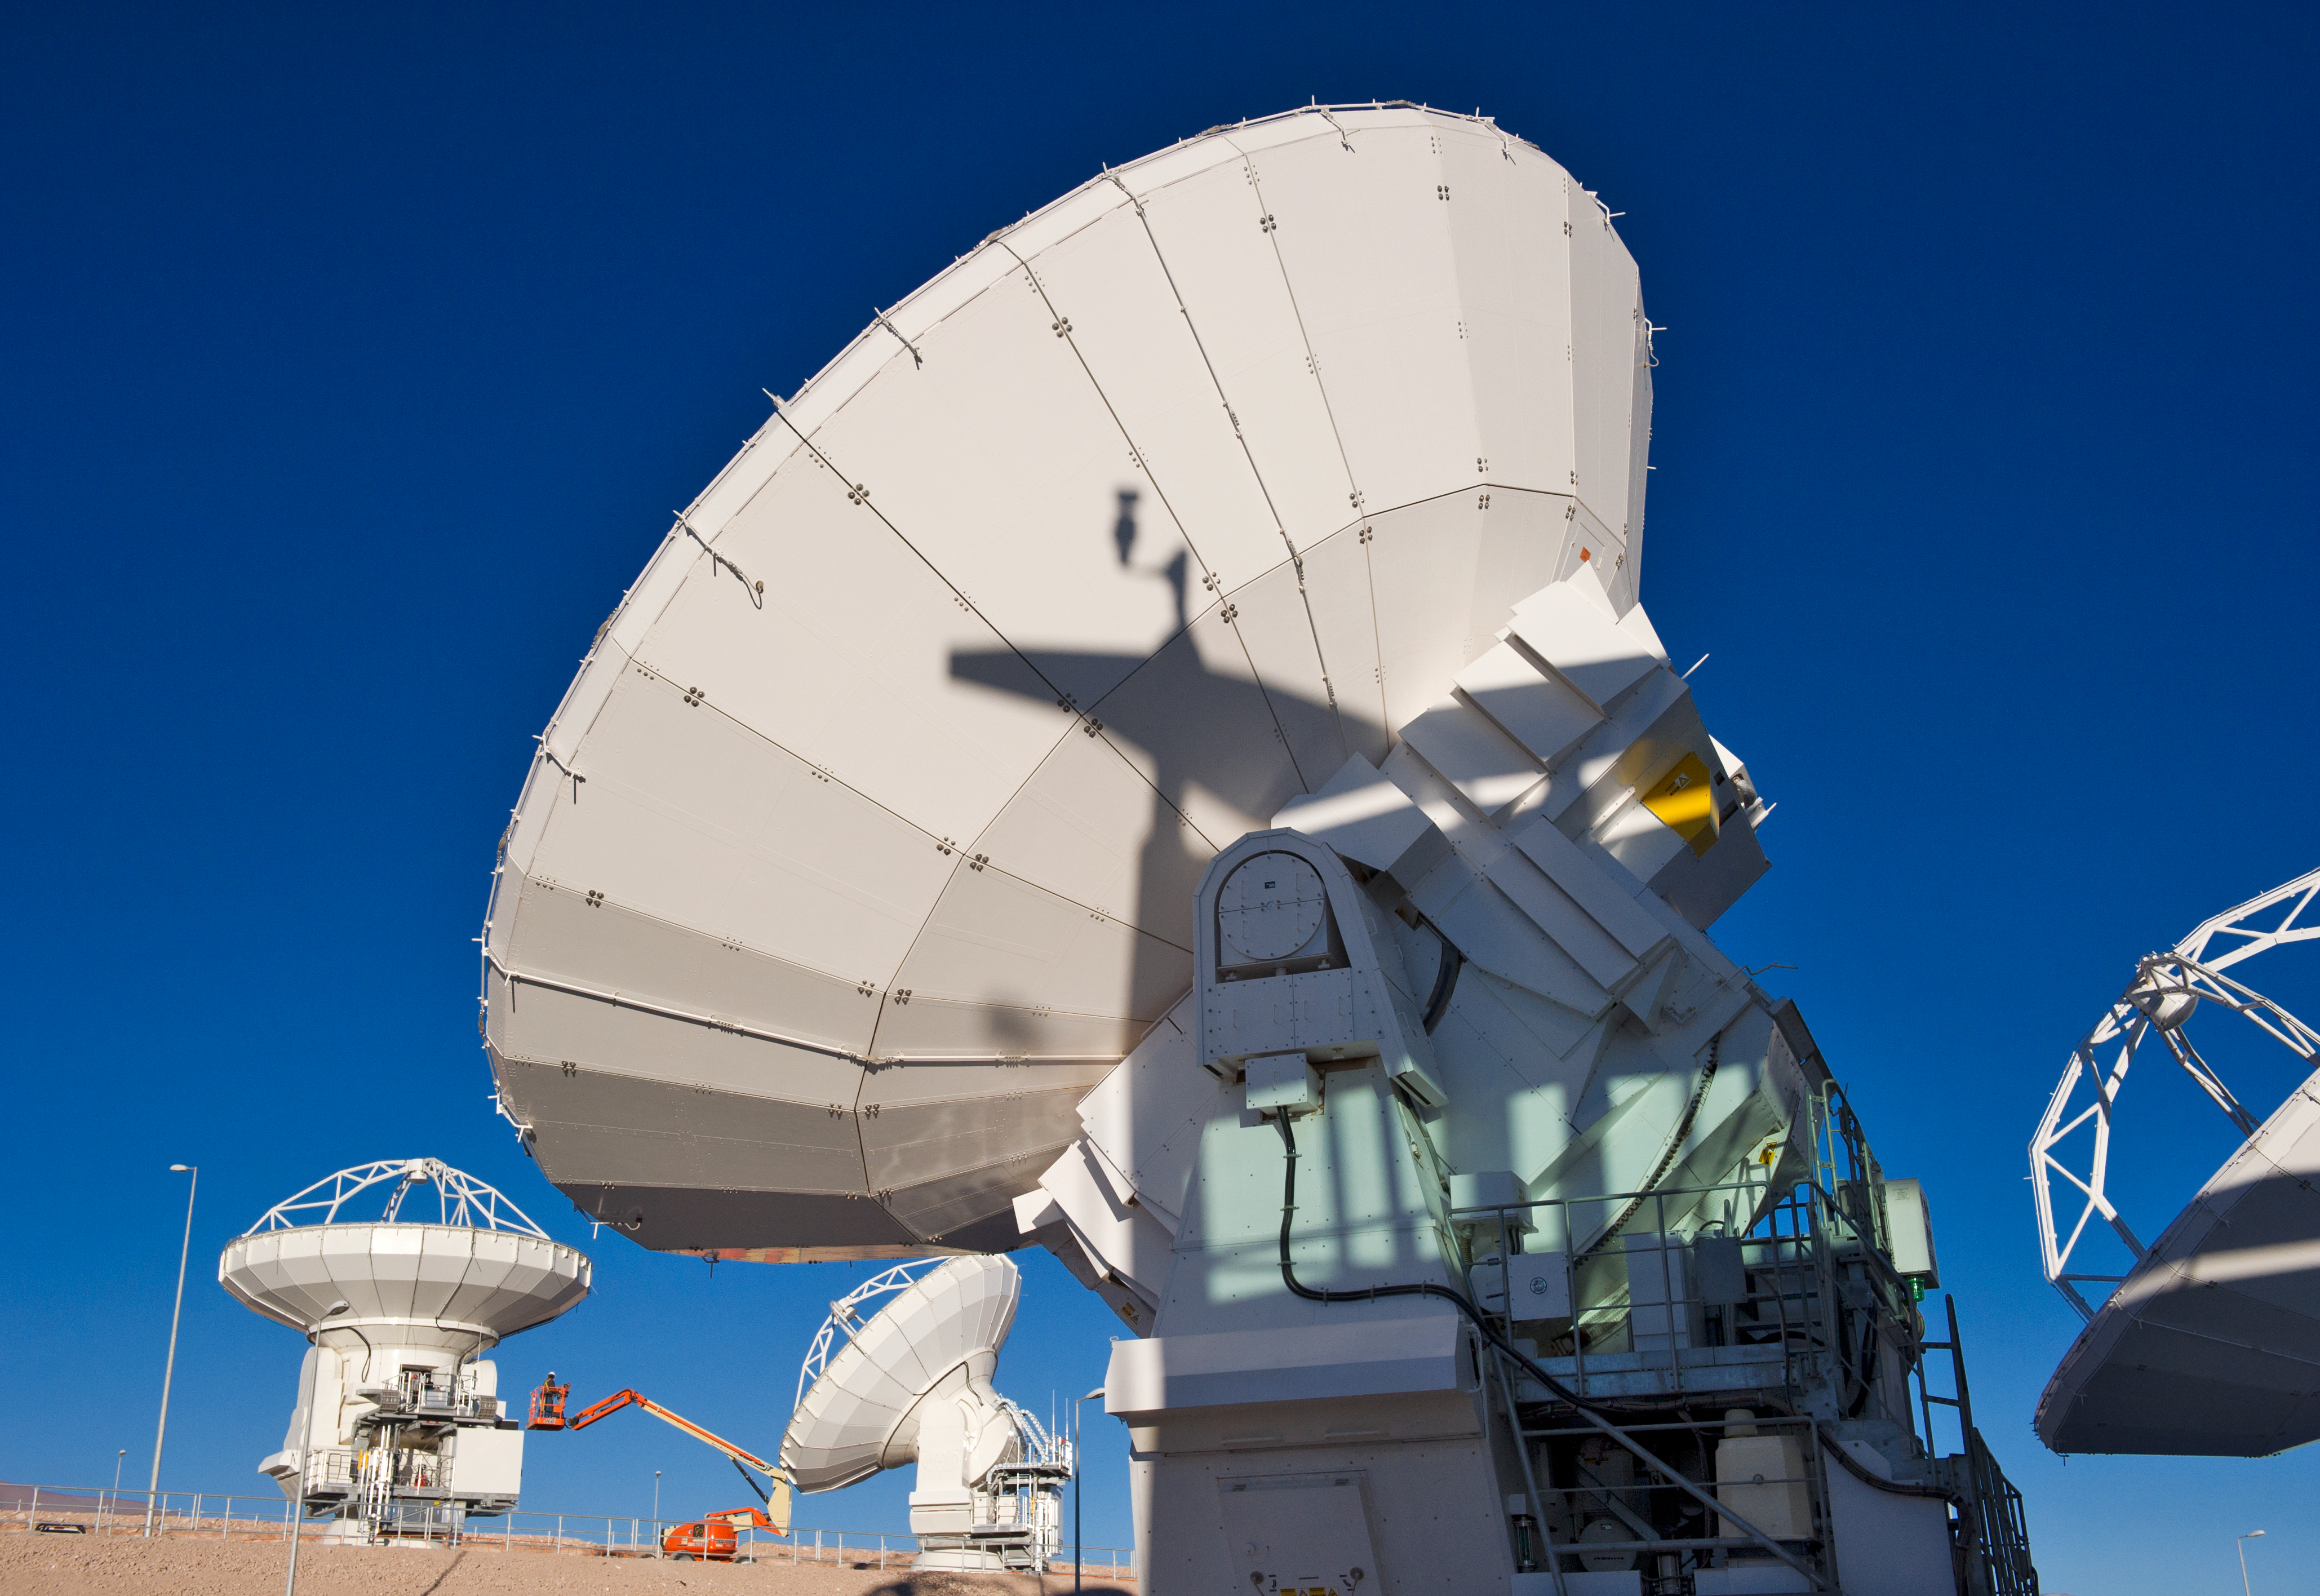

ALMA antennas at the OSF

ALMA antennas at the Operations Support Facility (OSF), located at 2900 metres altitude on the road to the 5000-metre-high Chajnantor plateau, near San Pedro de Atacama in the II Region of Chile. ALMA, the Atacama Large Millimeter/submillimeter Array, is the largest astronomical project in existence and is a truly global partnership of Europe, North America and East Asia in cooperation with the Republic of Chile. ESO is the European partner in ALMA. The ALMA array will initially be composed of 66 antennas, provided by the different partners. When the antennas are delivered by the partners to ALMA, they are tested and inspected for their final acceptance.

Credit: ESO/José Francisco Salgado (josefrancisco.org)